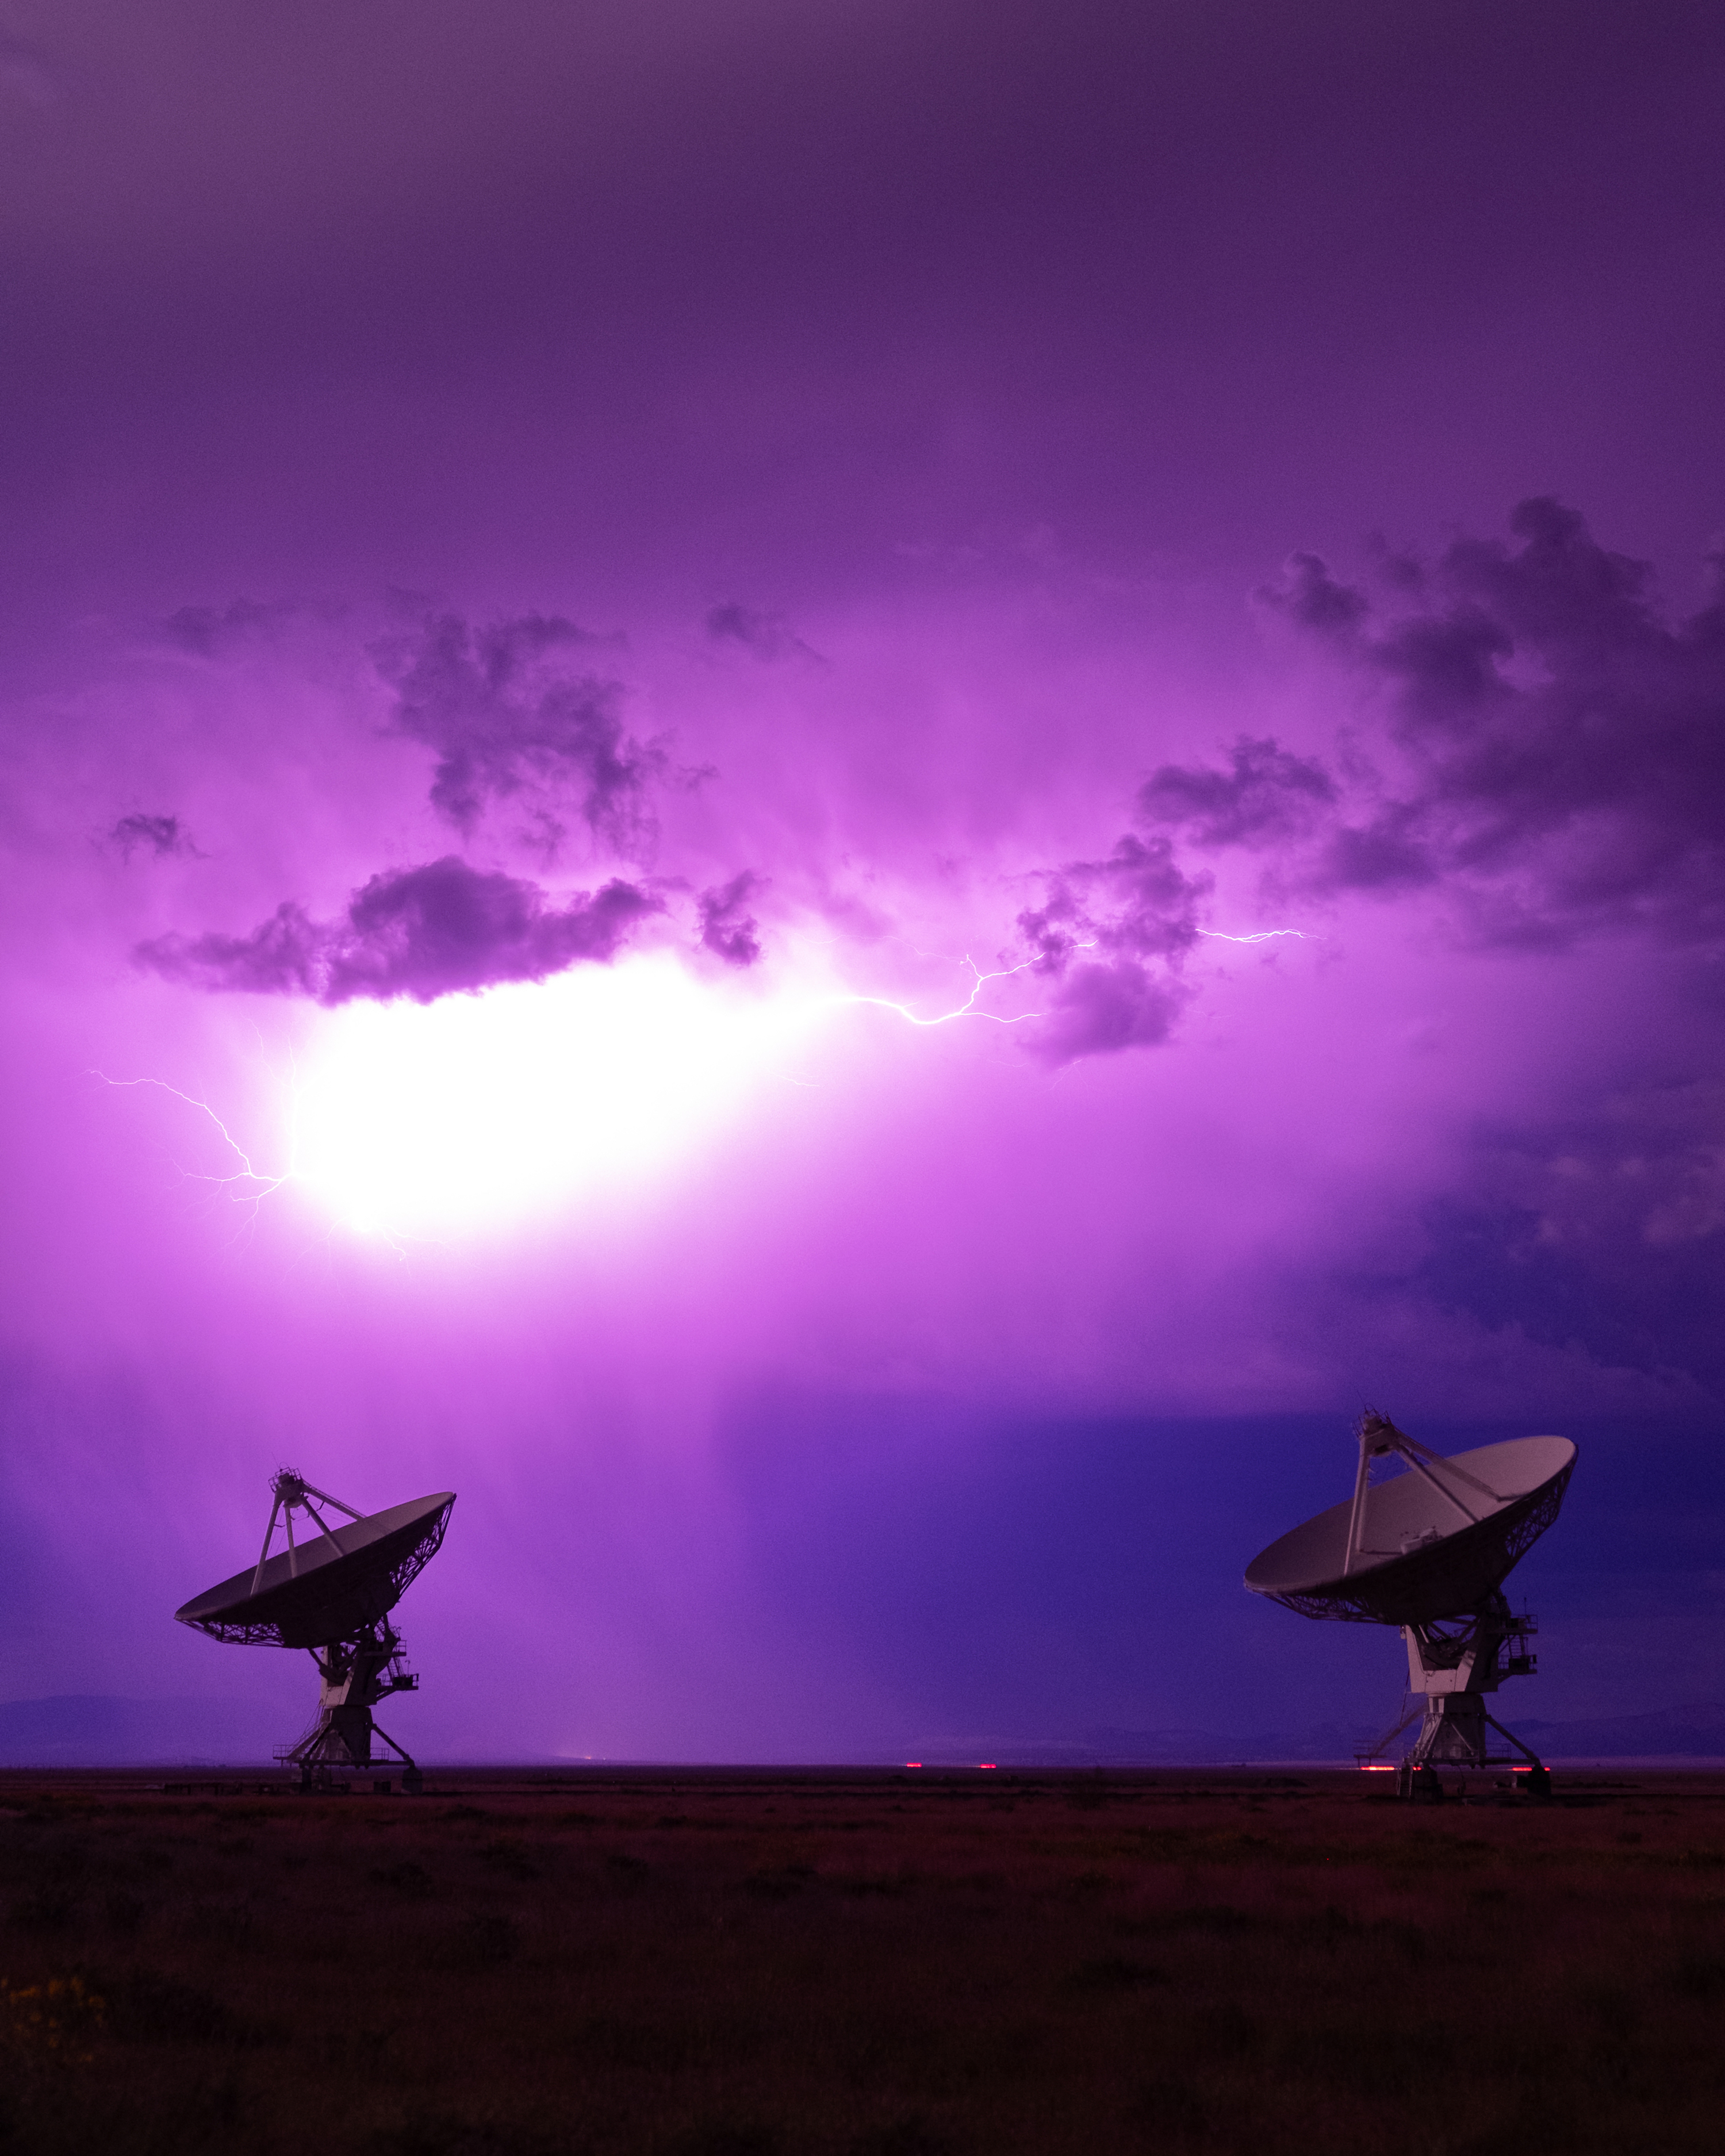

Lightning Over the VLA Dishes

Photo taken by Bettymaya Foott as part of an astrophotography project with the National Radio Astronomy Observatory and the Very Large Array (VLA).

Credit: Bettymaya Foott, NRAO/AUI/NSF